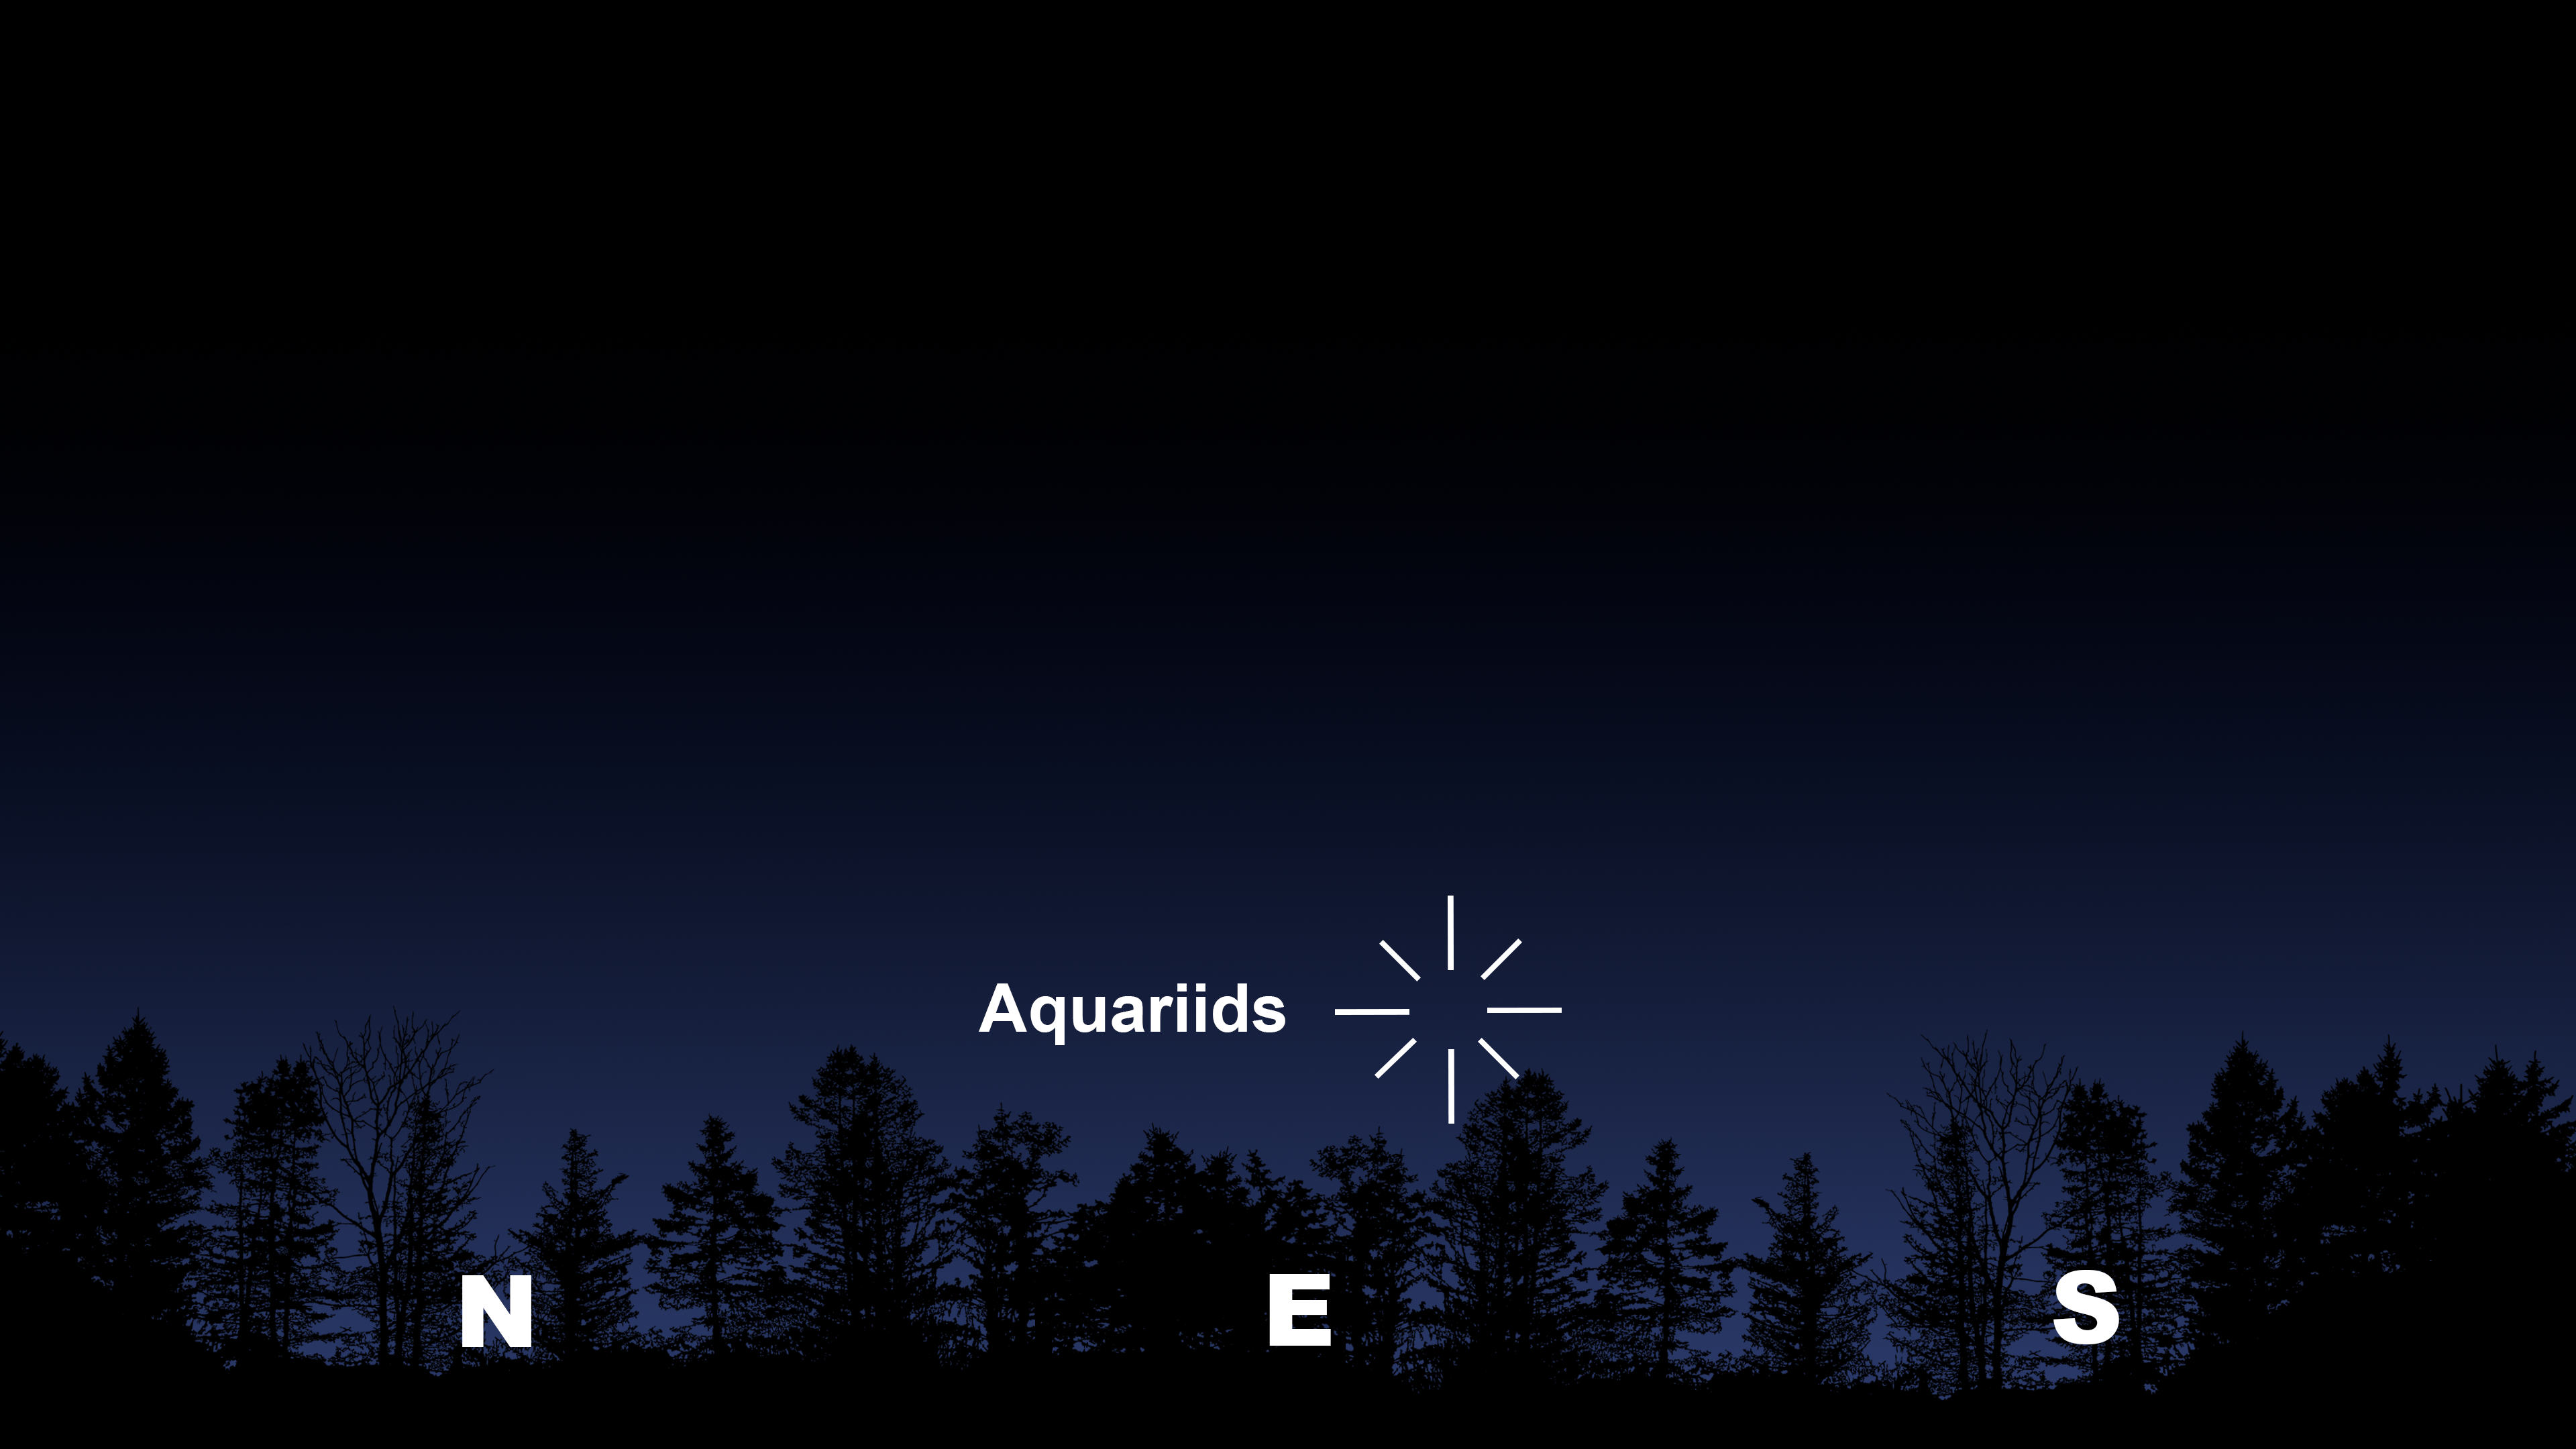

The radiant point of the eta Aquariids as seen from Tucson after rising on 6 May. Hilo and La Serena will have similar views.

Credit: NOIRLab/NSF/AURA/Stellarium/J. Davis